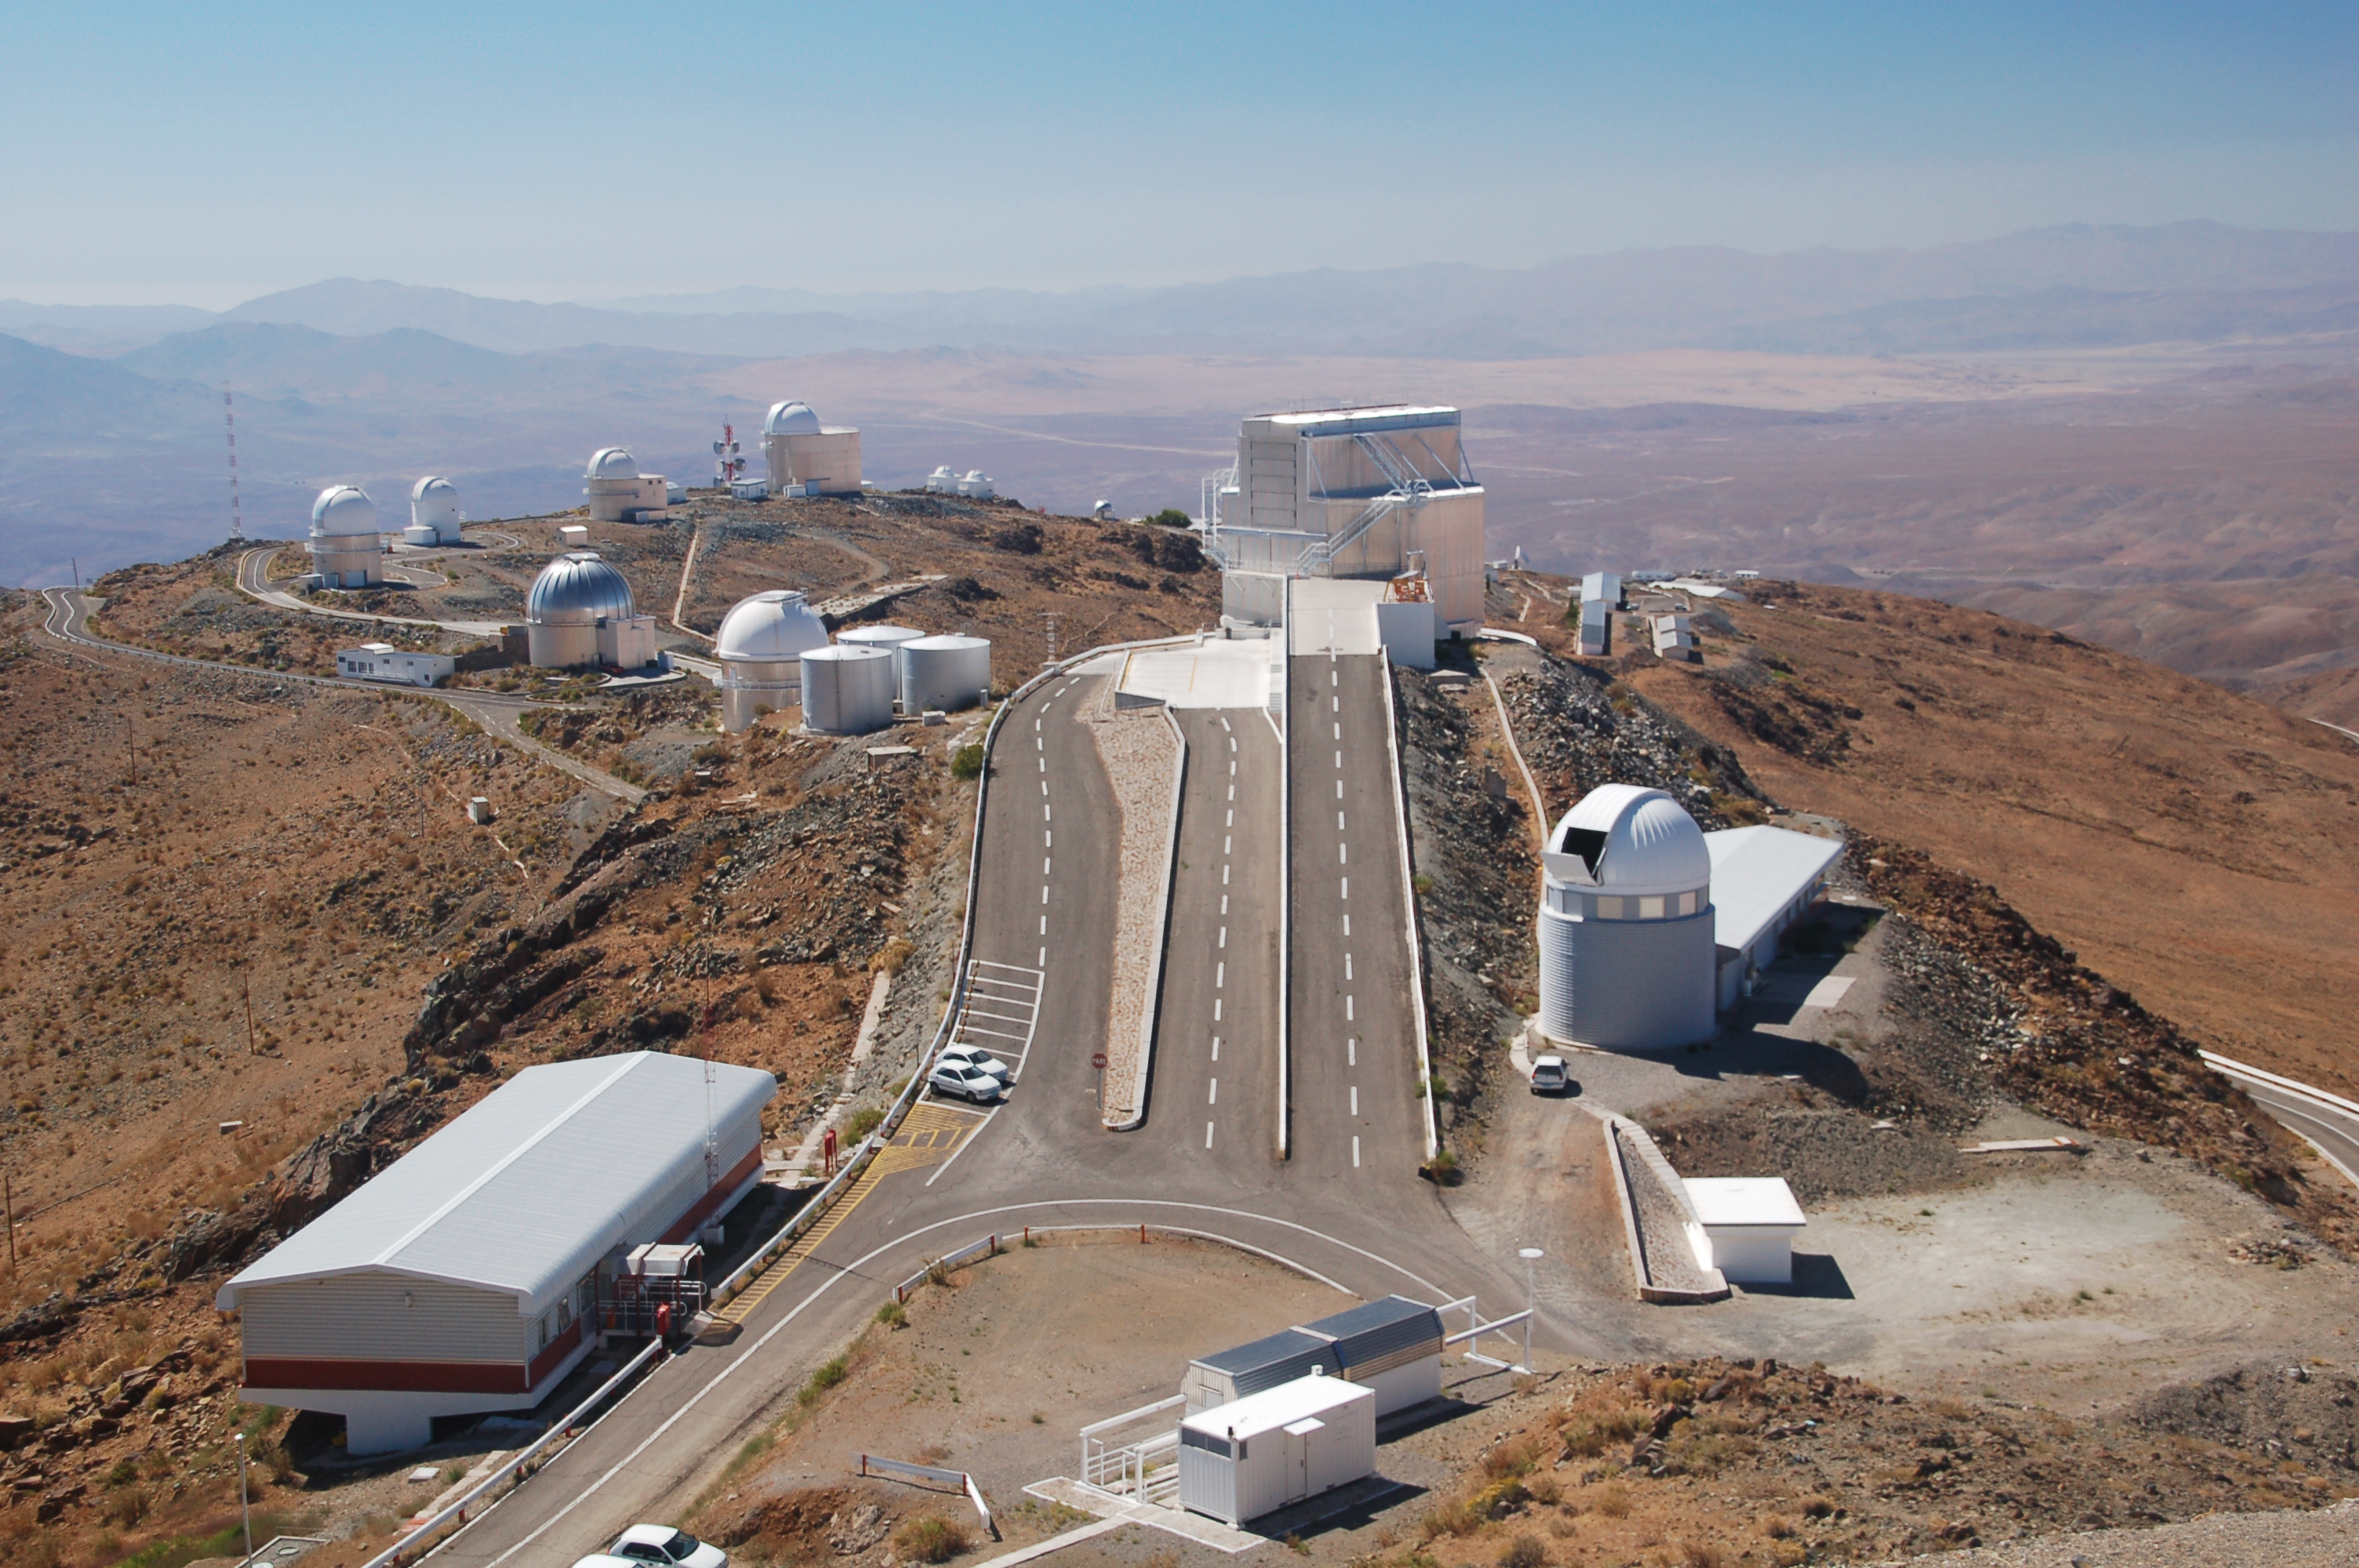

La Silla Observatory

View from above of ESO's La Silla observation site. La Silla, in the southern part of the Atacama desert, 600 km north of Santiago de Chile, was ESO's first observation site. The site is 2400 metres above sea level, providing excellent observing conditions. ESO operates the ESO 3.6-metre telescope and the 3.58-metre New Technology Telescope (NTT) at La Silla. La Silla also hosts national telescopes, such as the 1.2-m Leonhard Euler Telescope (visible in the foreground on the right) and the Danish 1.54-metre telescope.

Credit: ESO